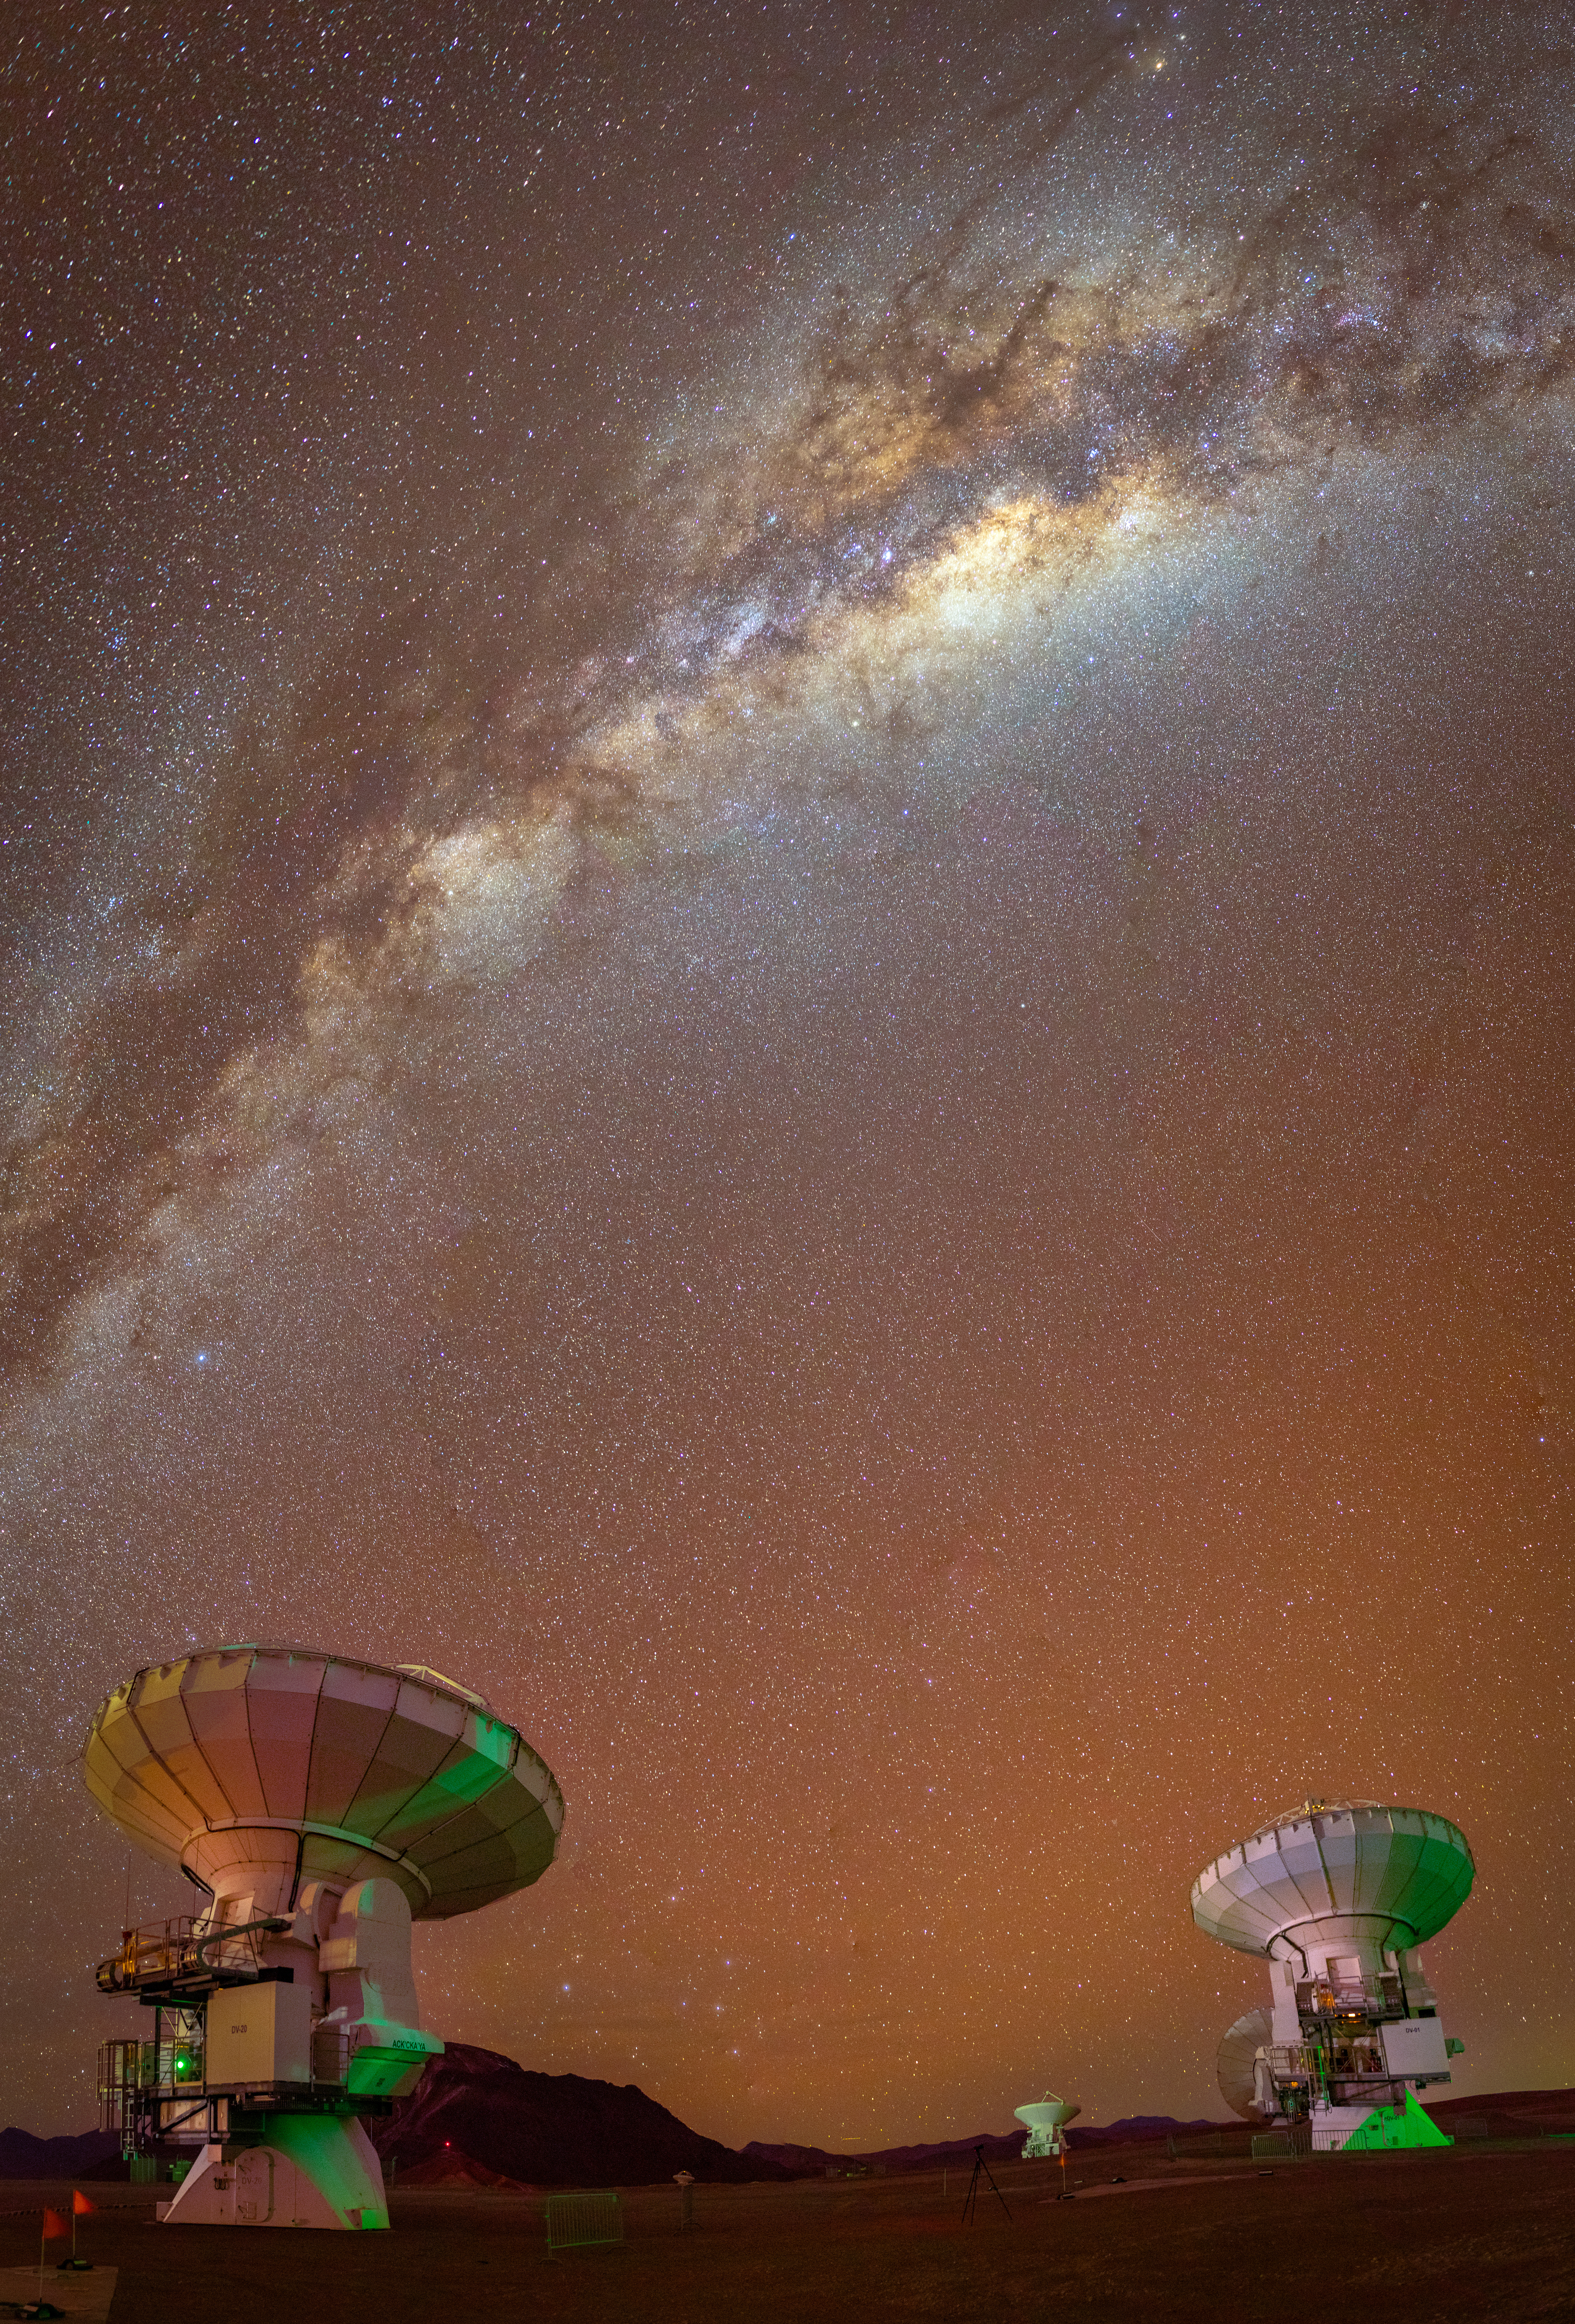

ALMA Looks at the Milky Way

View of the Milky Way Galaxy seen from the ALMA Array Operations Site (AOS). The AOS is located on the Chajnantor plateau of the Chilean Andes, at an altitude of 5000 meters, making it the second highest building in the world. Light from the galaxy core shines even more brightly when captured at an altitude of 5000 meters – with so much less atmosphere to penetrate.

Credit: NSF/ AUI/ NSF NRAO/ B.Foott